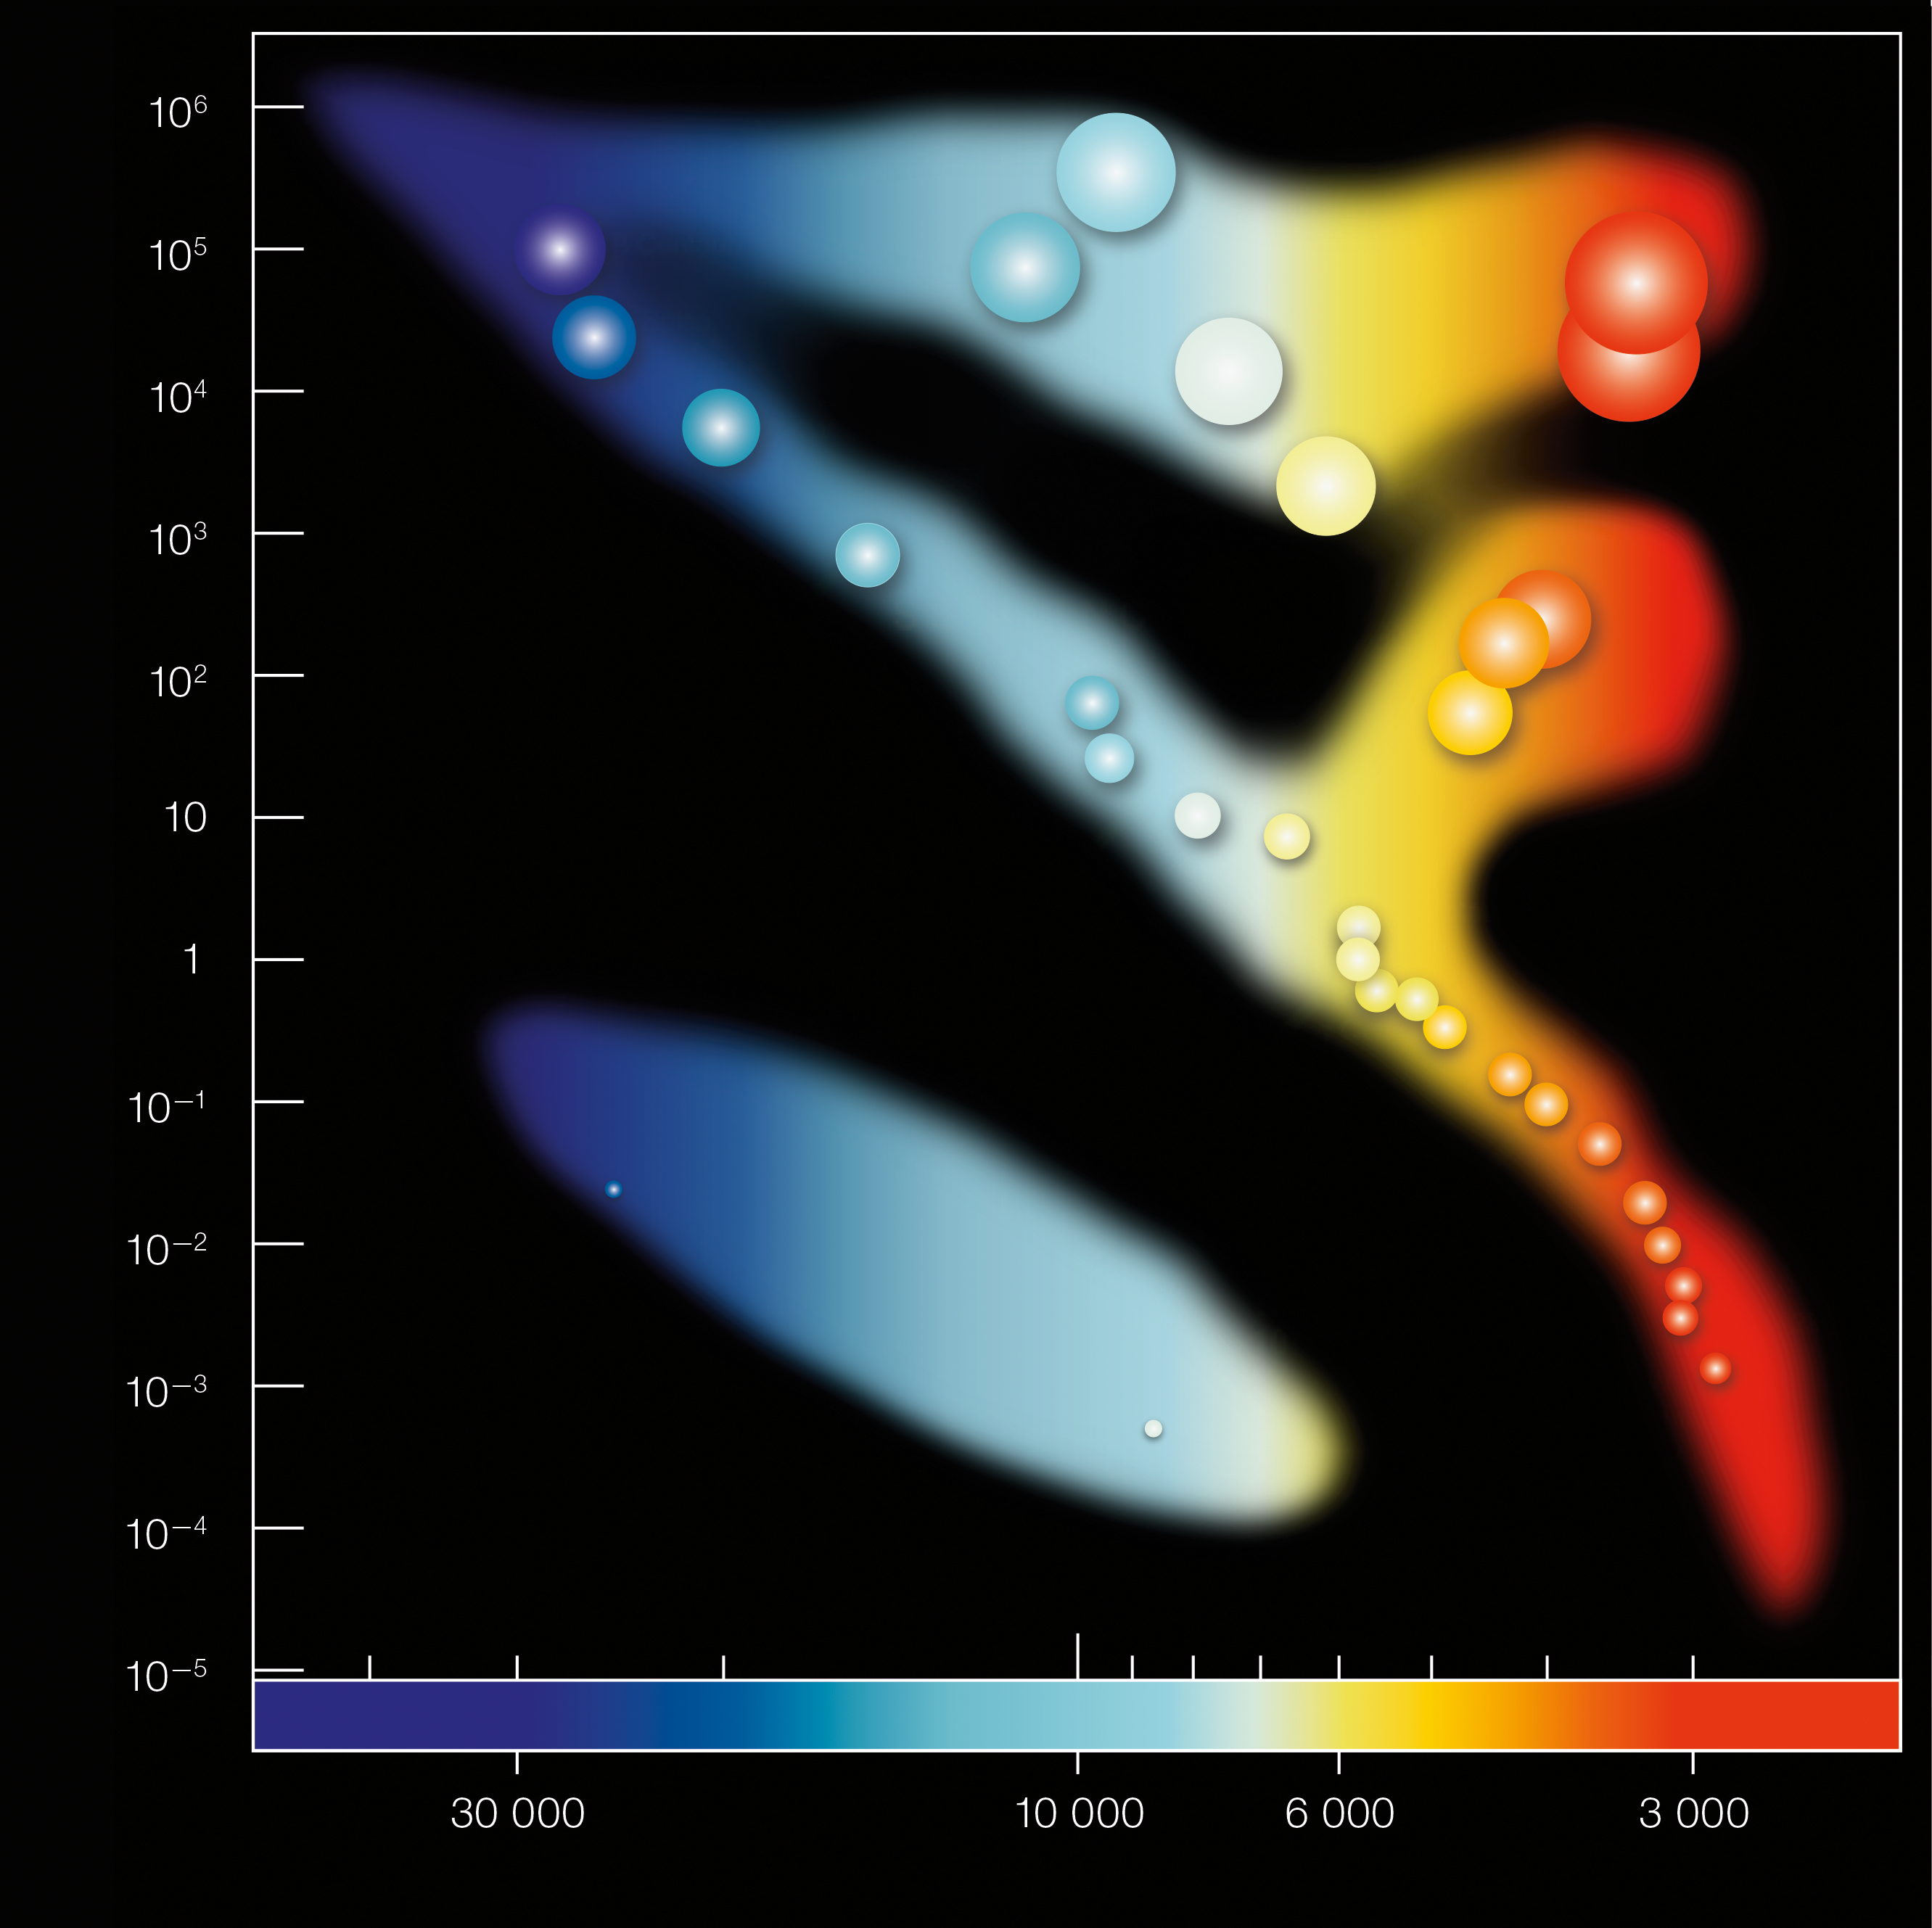

Hertzsprung-Russell diagram (unannotated)

In the Hertzprung-Russell diagram the temperatures of stars are plotted against their luminosities. The position of a star in the diagram provides information about its present stage and its mass. Stars that burn hydrogen into helium lie on the diagonal branch, the so-called main sequence. Red dwarfs like AB Doradus C lie in the cool and faint corner. AB Dor C has itself a temperature of about 3,000 degrees and a luminosity which is 0.2% that of the Sun. When a star exhausts all the hydrogen, it leaves the main sequence and becomes a red giant or a supergiant, depending on its mass (AB Doradus C will never leave the main sequence since it burns so little hydrogen). Stars with the mass of the Sun which have burnt all their fuel evolve finally into a white dwarf (left low corner).

Credit: ESO